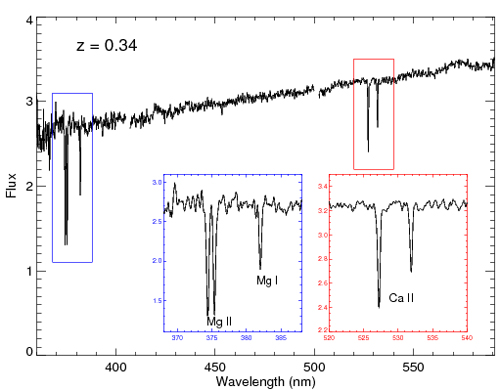

Optical spectrum of GRB130427A

Optical spectrum of GRB130427A obtained with the Gemini Multi-Object Spectrograph reduced by Antonino Cucchiara (UCO). Insets show absorption lines from the interstellar medium of the host galaxy that revealed the GRB's redshift (z=0.34).

Credit: NOIRLab/Gemini Observatory/AURA/NSF